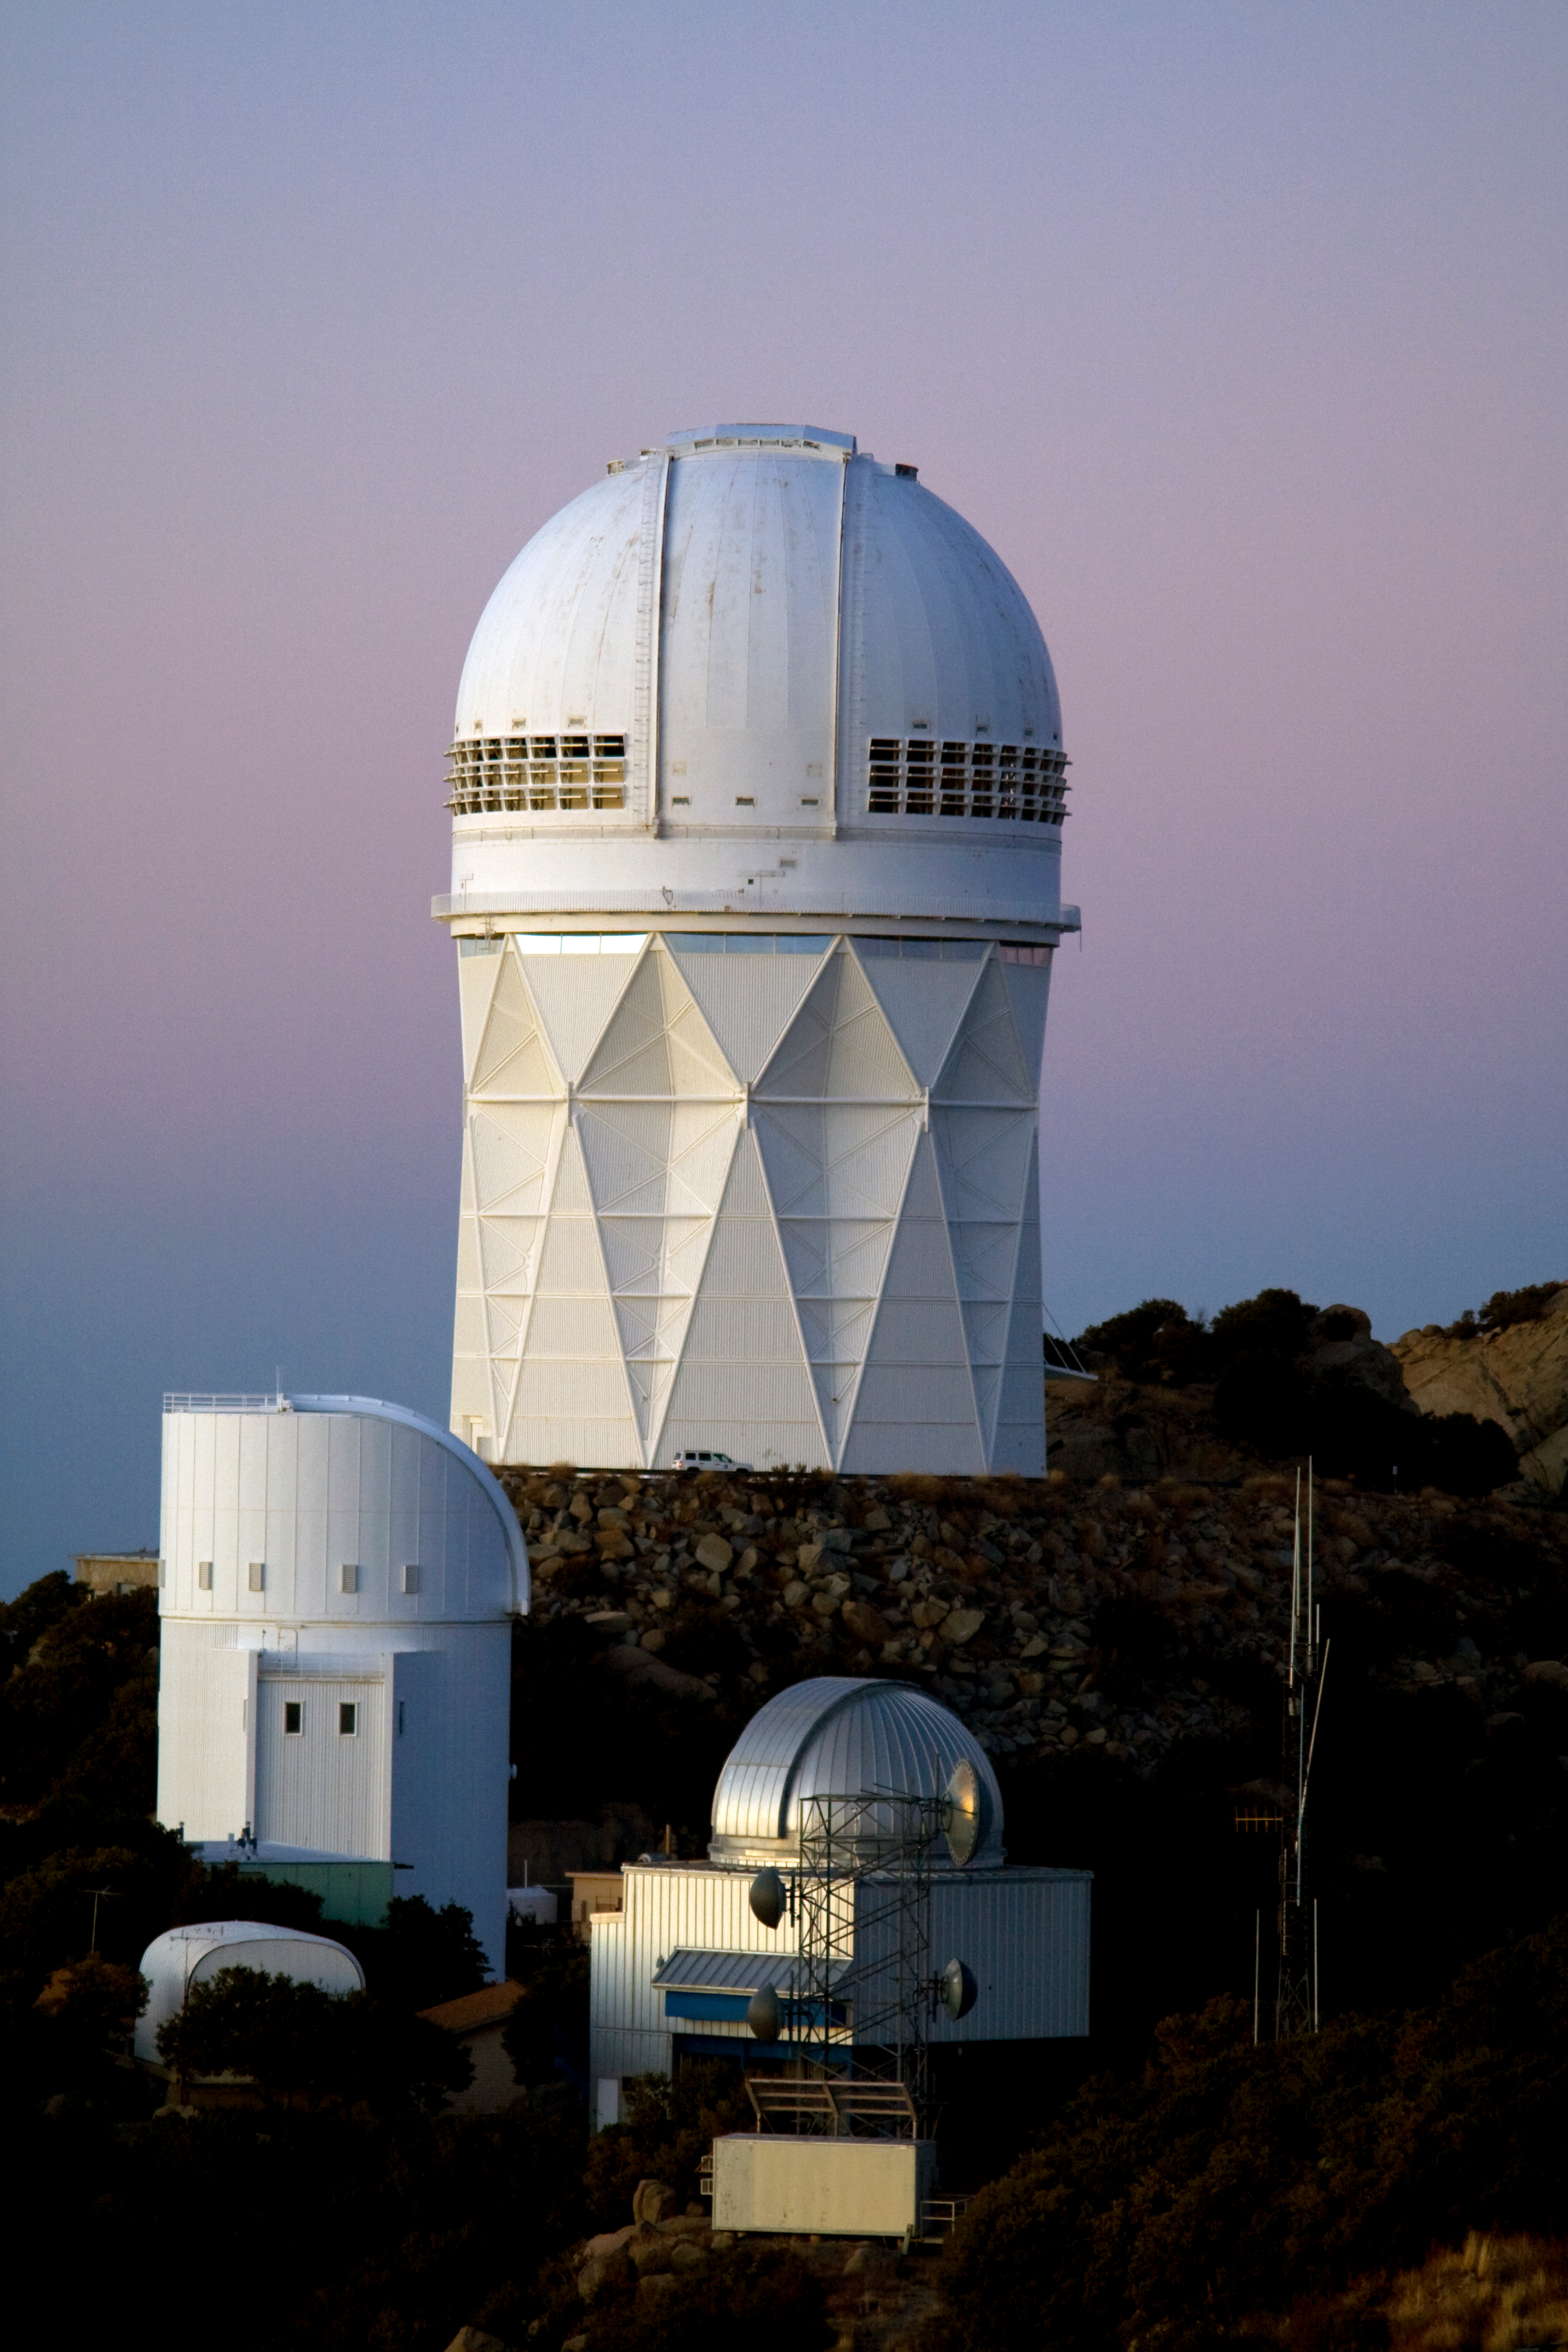

The Nicholas U. Mayall 4-meter Telescope

The Nicholas U. Mayall 4-meter Telescope at KPNO.

Credit: KPNO/NOIRLab/NSF/AURA/P. Marenfeld